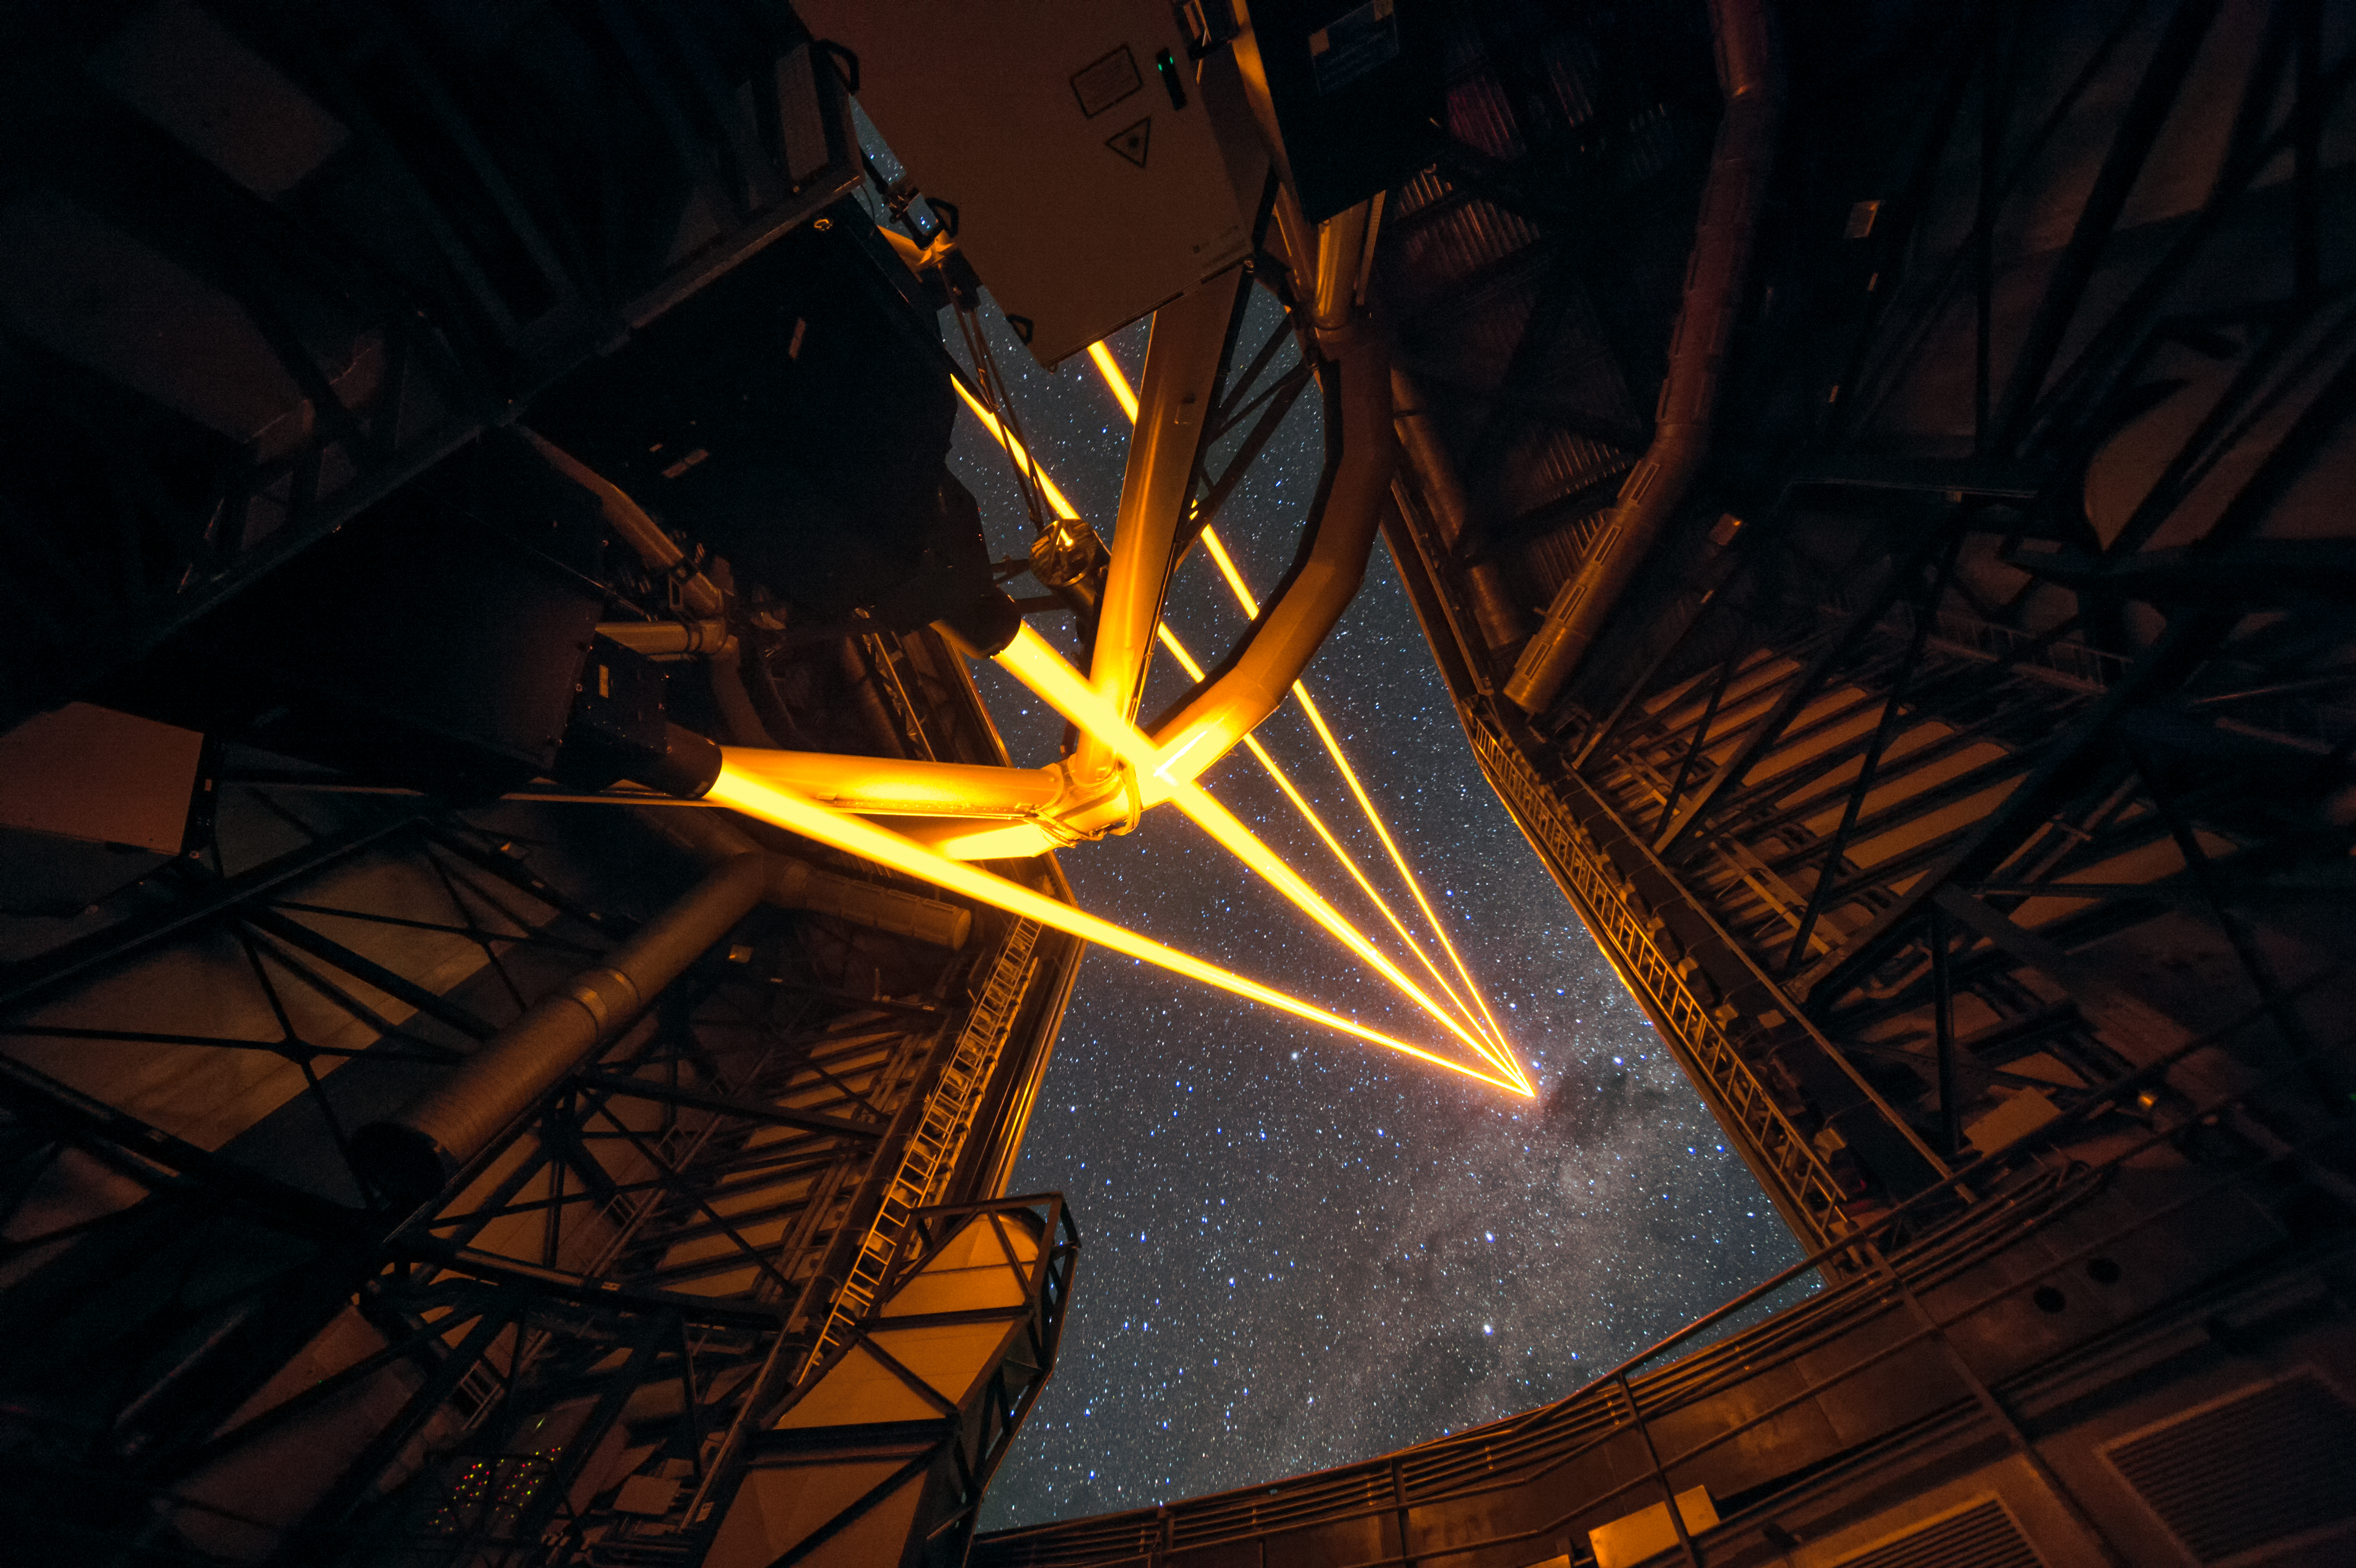

The most powerful laser guide star system in the world sees first light at the Paranal Observatory

On 26 April 2016 an event at ESO’s Paranal Observatory in Chile marked the brilliant first light for the four powerful lasers that form a crucial part of the adaptive optics systems on ESO’s Very Large Telescope. Attendees were treated to a spectacular display of cutting-edge laser technology against the majestic skies of Paranal. These are the most powerful laser guide stars ever used for astronomy and mark the first use of multiple laser guide stars at ESO.

This spectacular image shows the four beams emerging from the new laser system on Unit Telescope 4 of the VLT.

Credit: ESO/F. Kamphues